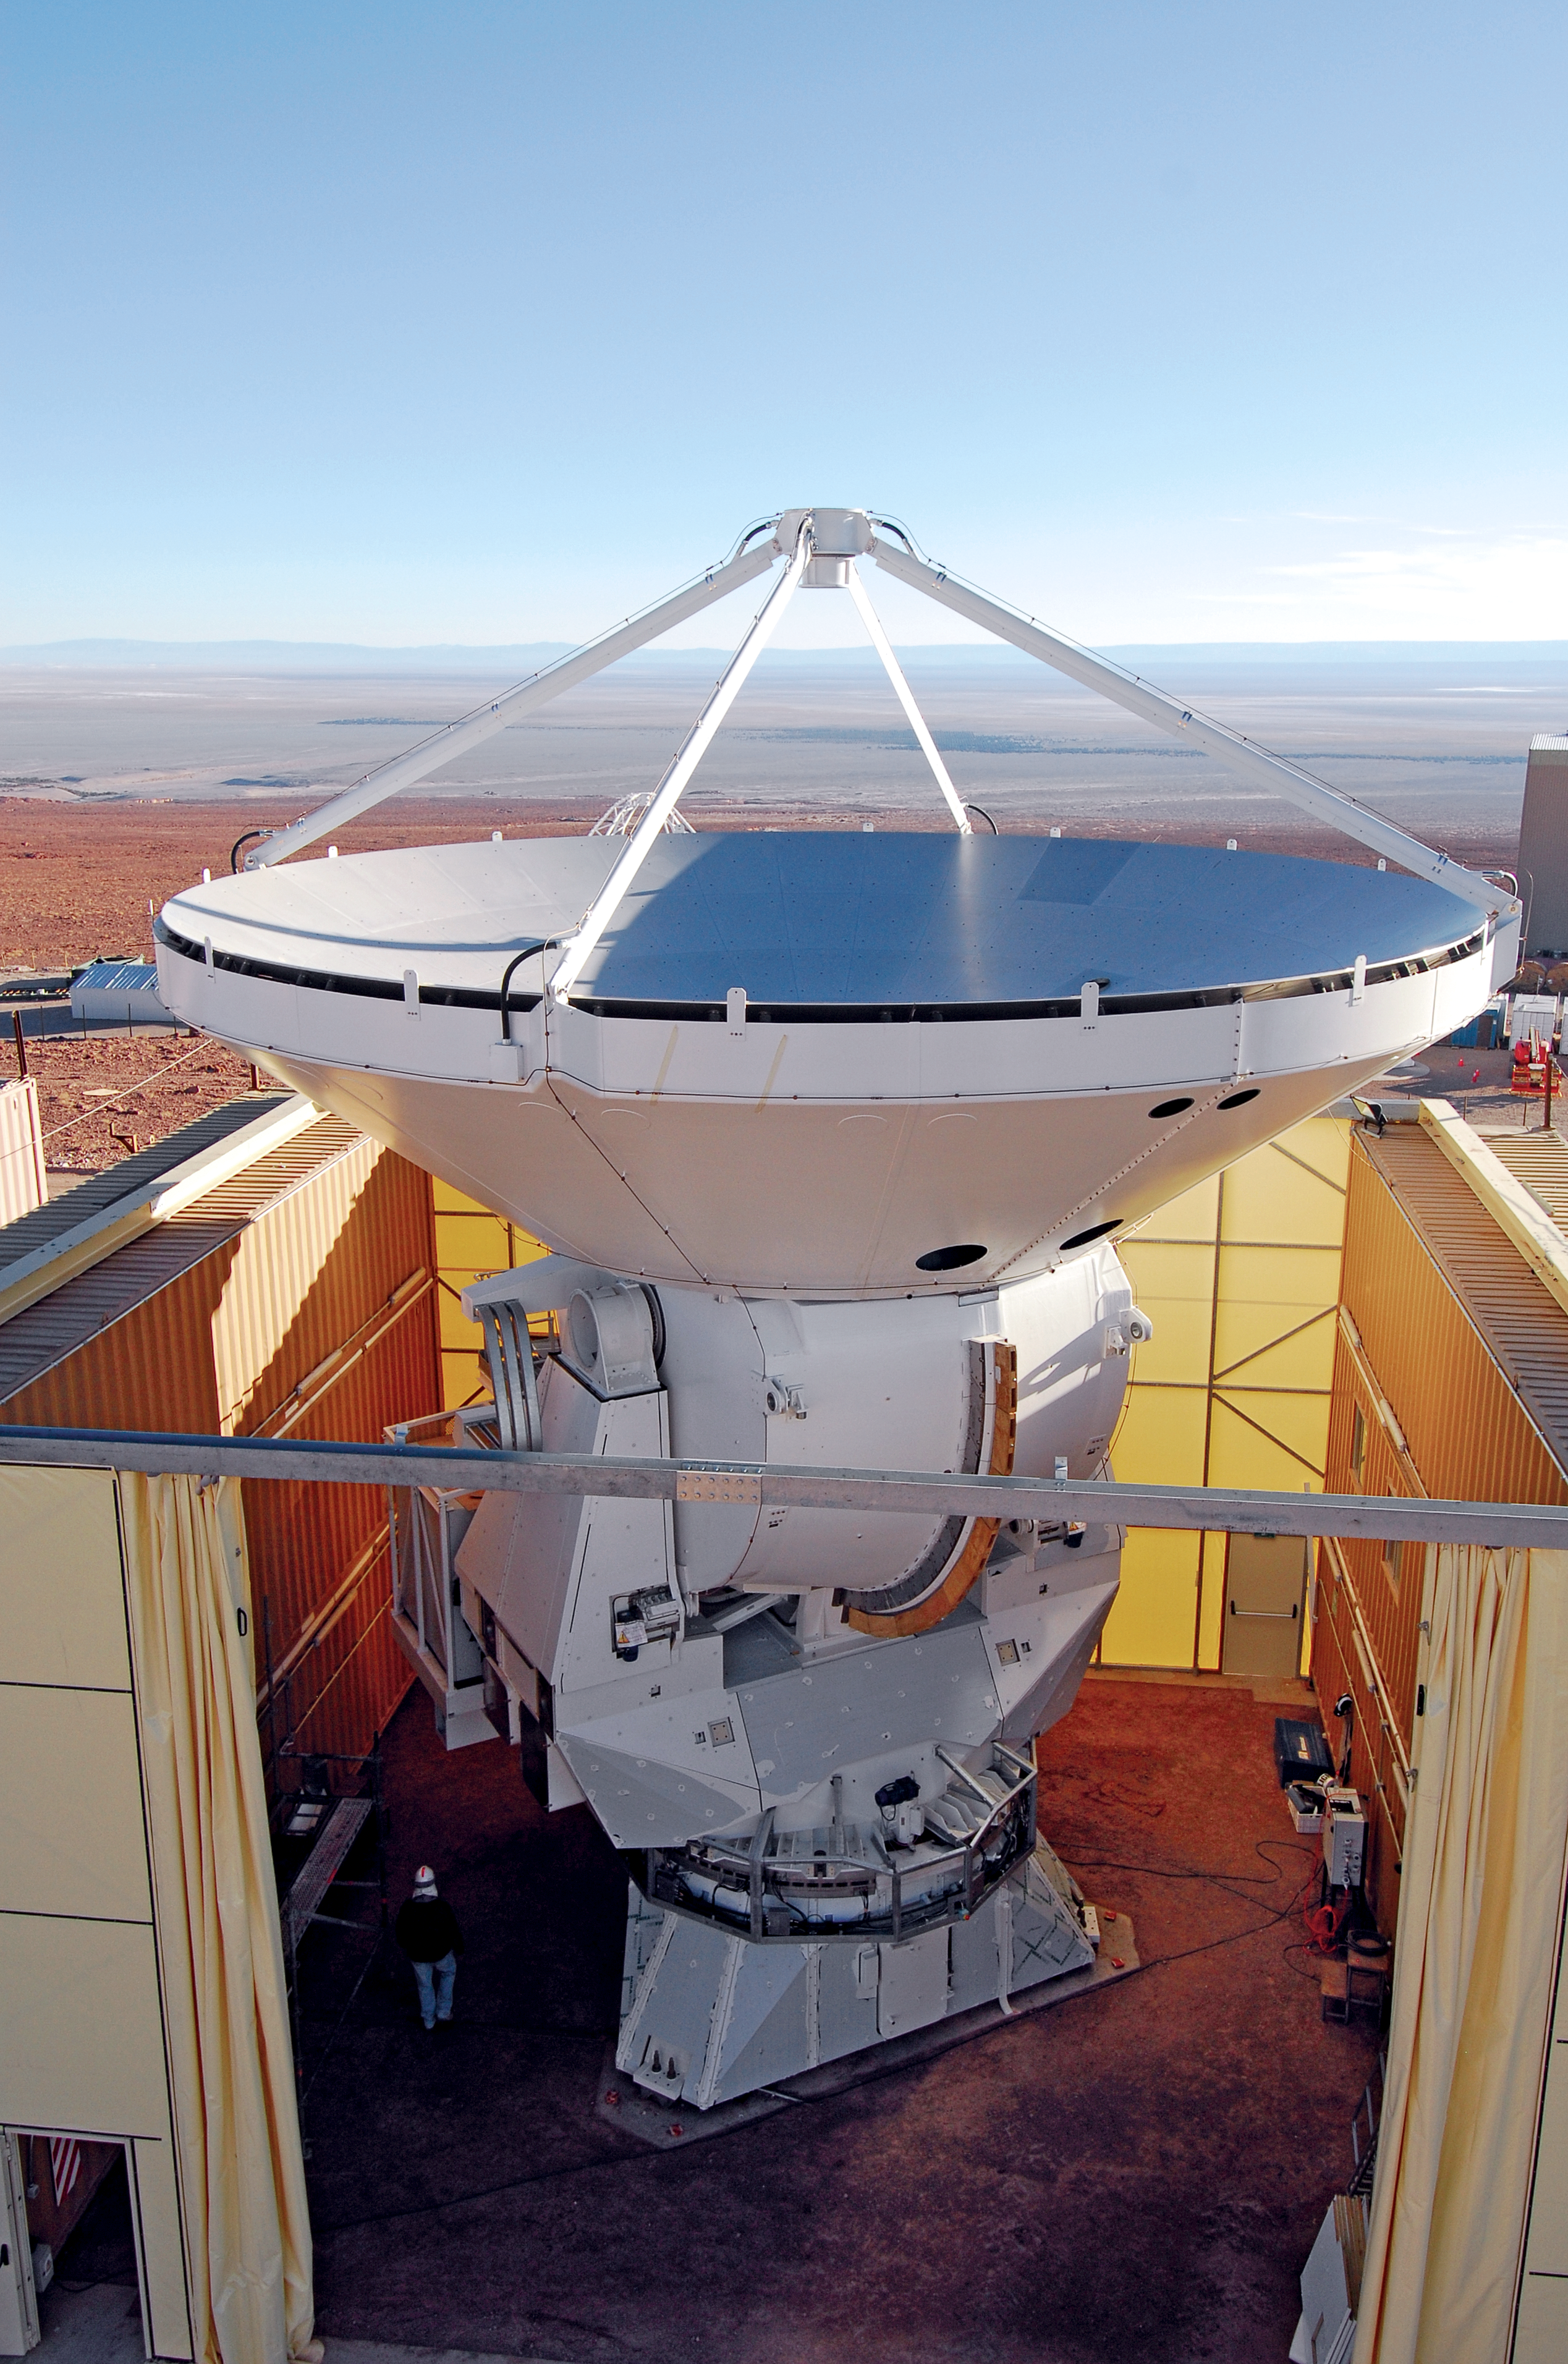

The AEM antenna 2

The AEM consortium has recently completed the full assembly of the first two European antennas within their camp at the ALMA Operations Support Facility (OSF). The picture shows the complete AEM antenna 2.

Credit: S. Stanghellini/ESO